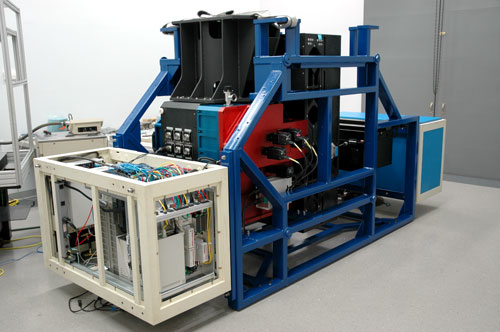

Gemini instrument NICI

NICI assembled in early 2005 and ready for testing in the lab at Mauna Kea Infrared in Hilo Hawaii.

Credit: International Gemini Observatory/NOIRLab/NSF/AURA